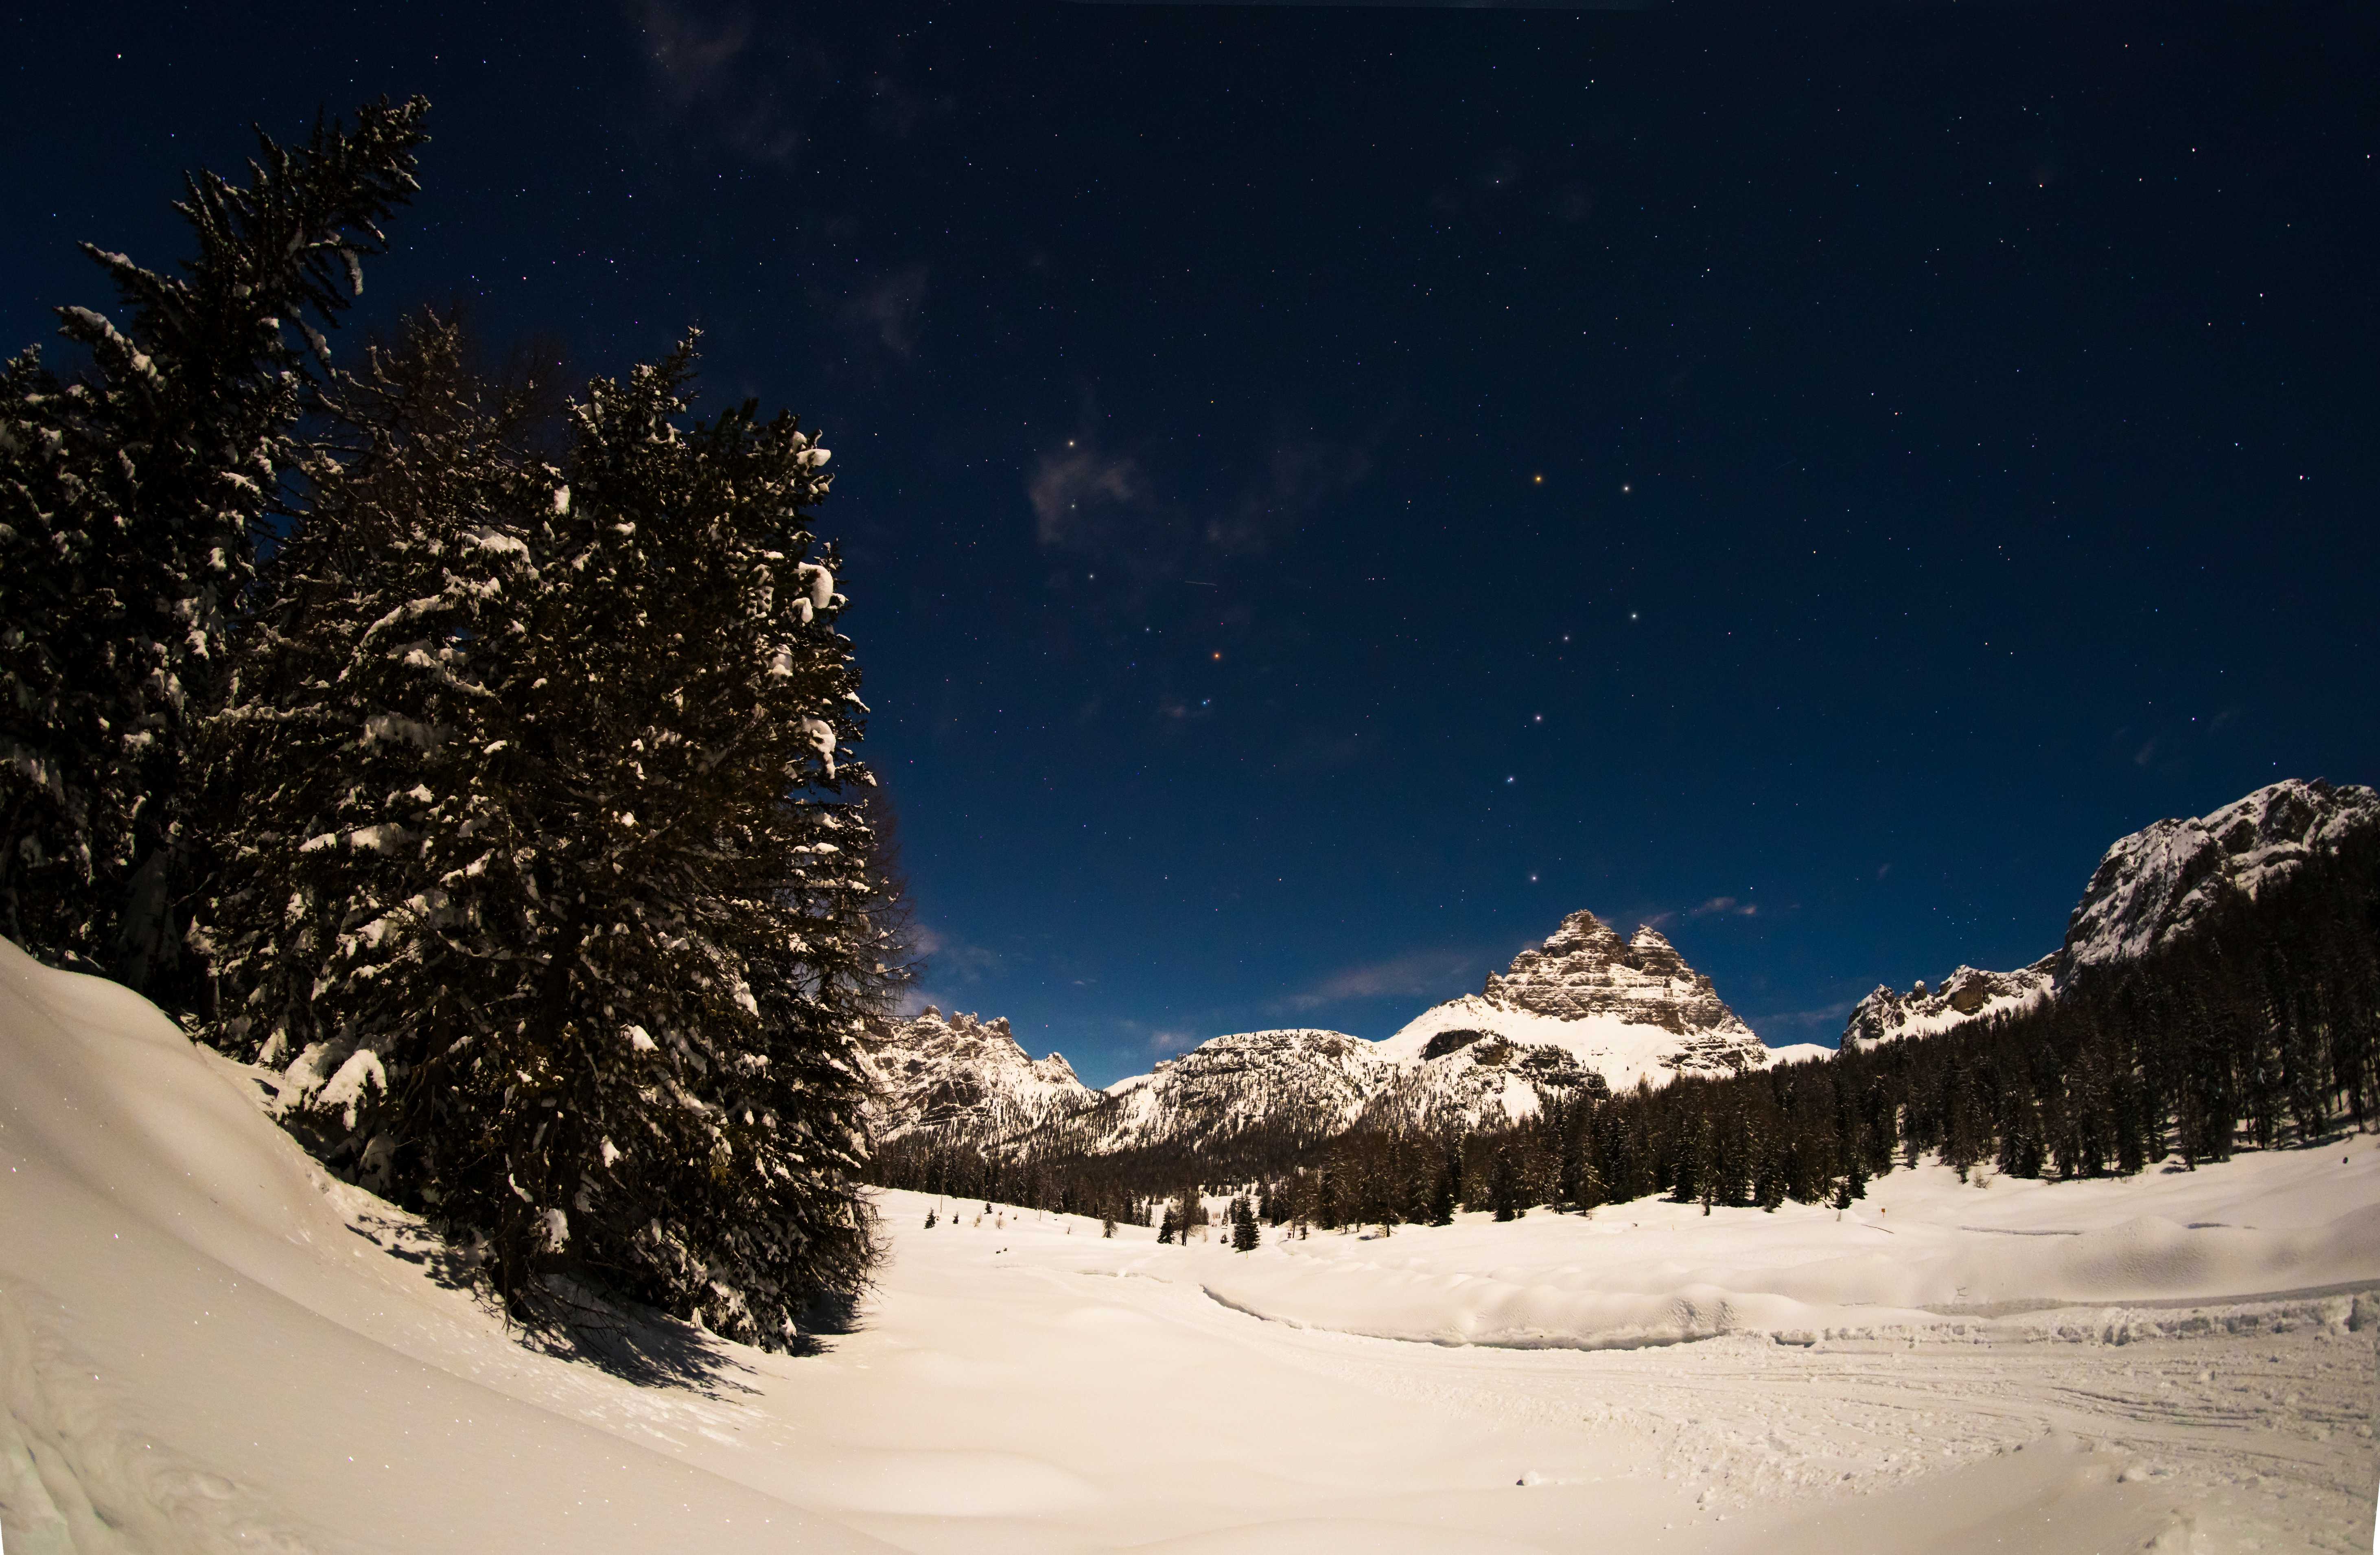

Big Dipper in Winter

Image title: Big Dipper in Winter
Author: Giorgia Hofer
Country: Italy

Ursa Minor, the Little Bear, is a constellation of the northern hemisphere, and it contains the northern celestial pole, in our current epoch marked by a bright star called Polaris or the Pole Star. For centuries Polaris has been used for navigation in the northern hemisphere, as it has been almost at the exact pole position for roughly 200 years. In the Middle Ages and antiquity, there was no pole star; the celestial north pole lay in a dark region and the Greeks considered the “Little She-Bear” as a companion of the “Great She-Bear”, which is more easily recognizable. The brightest stars of these constellations were alternatively also considered as chariots by the Greeks, as written in Aratus’s famous didactic poem from the 3rd century before the common era. The most famous asterism in Ursa Major, composed of seven stars, has different names across the (northern) world. While considered as a chariot by the Greeks, it is “The Northern Dipper” in China, and “The Seven Oxen” for the ancient Romans.

It was also the navigational purpose that led to the name The Great She-Bear, Ursa Major; for the Greeks, travelling towards the direction of the horizon above which Ursa Major appears meant moving towards the land of the bears (northern Europe). An animal is clearly recognizable when taking into account all the fainter stars in the vicinity of the seven bright ones. They considered it a female bear because Greek mythology connects this animal with the nymph Callisto, whose story describes the initiation rituals for women.

During the year the relative positions of Ursa Minor and the Big Dipper don’t change, but all stars appear to be moved in a circle around Polaris. This star pointing due north lies at the point where Earth’s rotational axis intersects the celestial sphere. The shift of constellations throughout the year is a globe-clock or a globe-calendar, used by ancient civilizations to measure the year, and to predict the changes of seasons. It helps to establish, for instance, the best time for sowing and sailing as winds change with the seasons.

Credit: Giorgia Hofer/IAU OAE